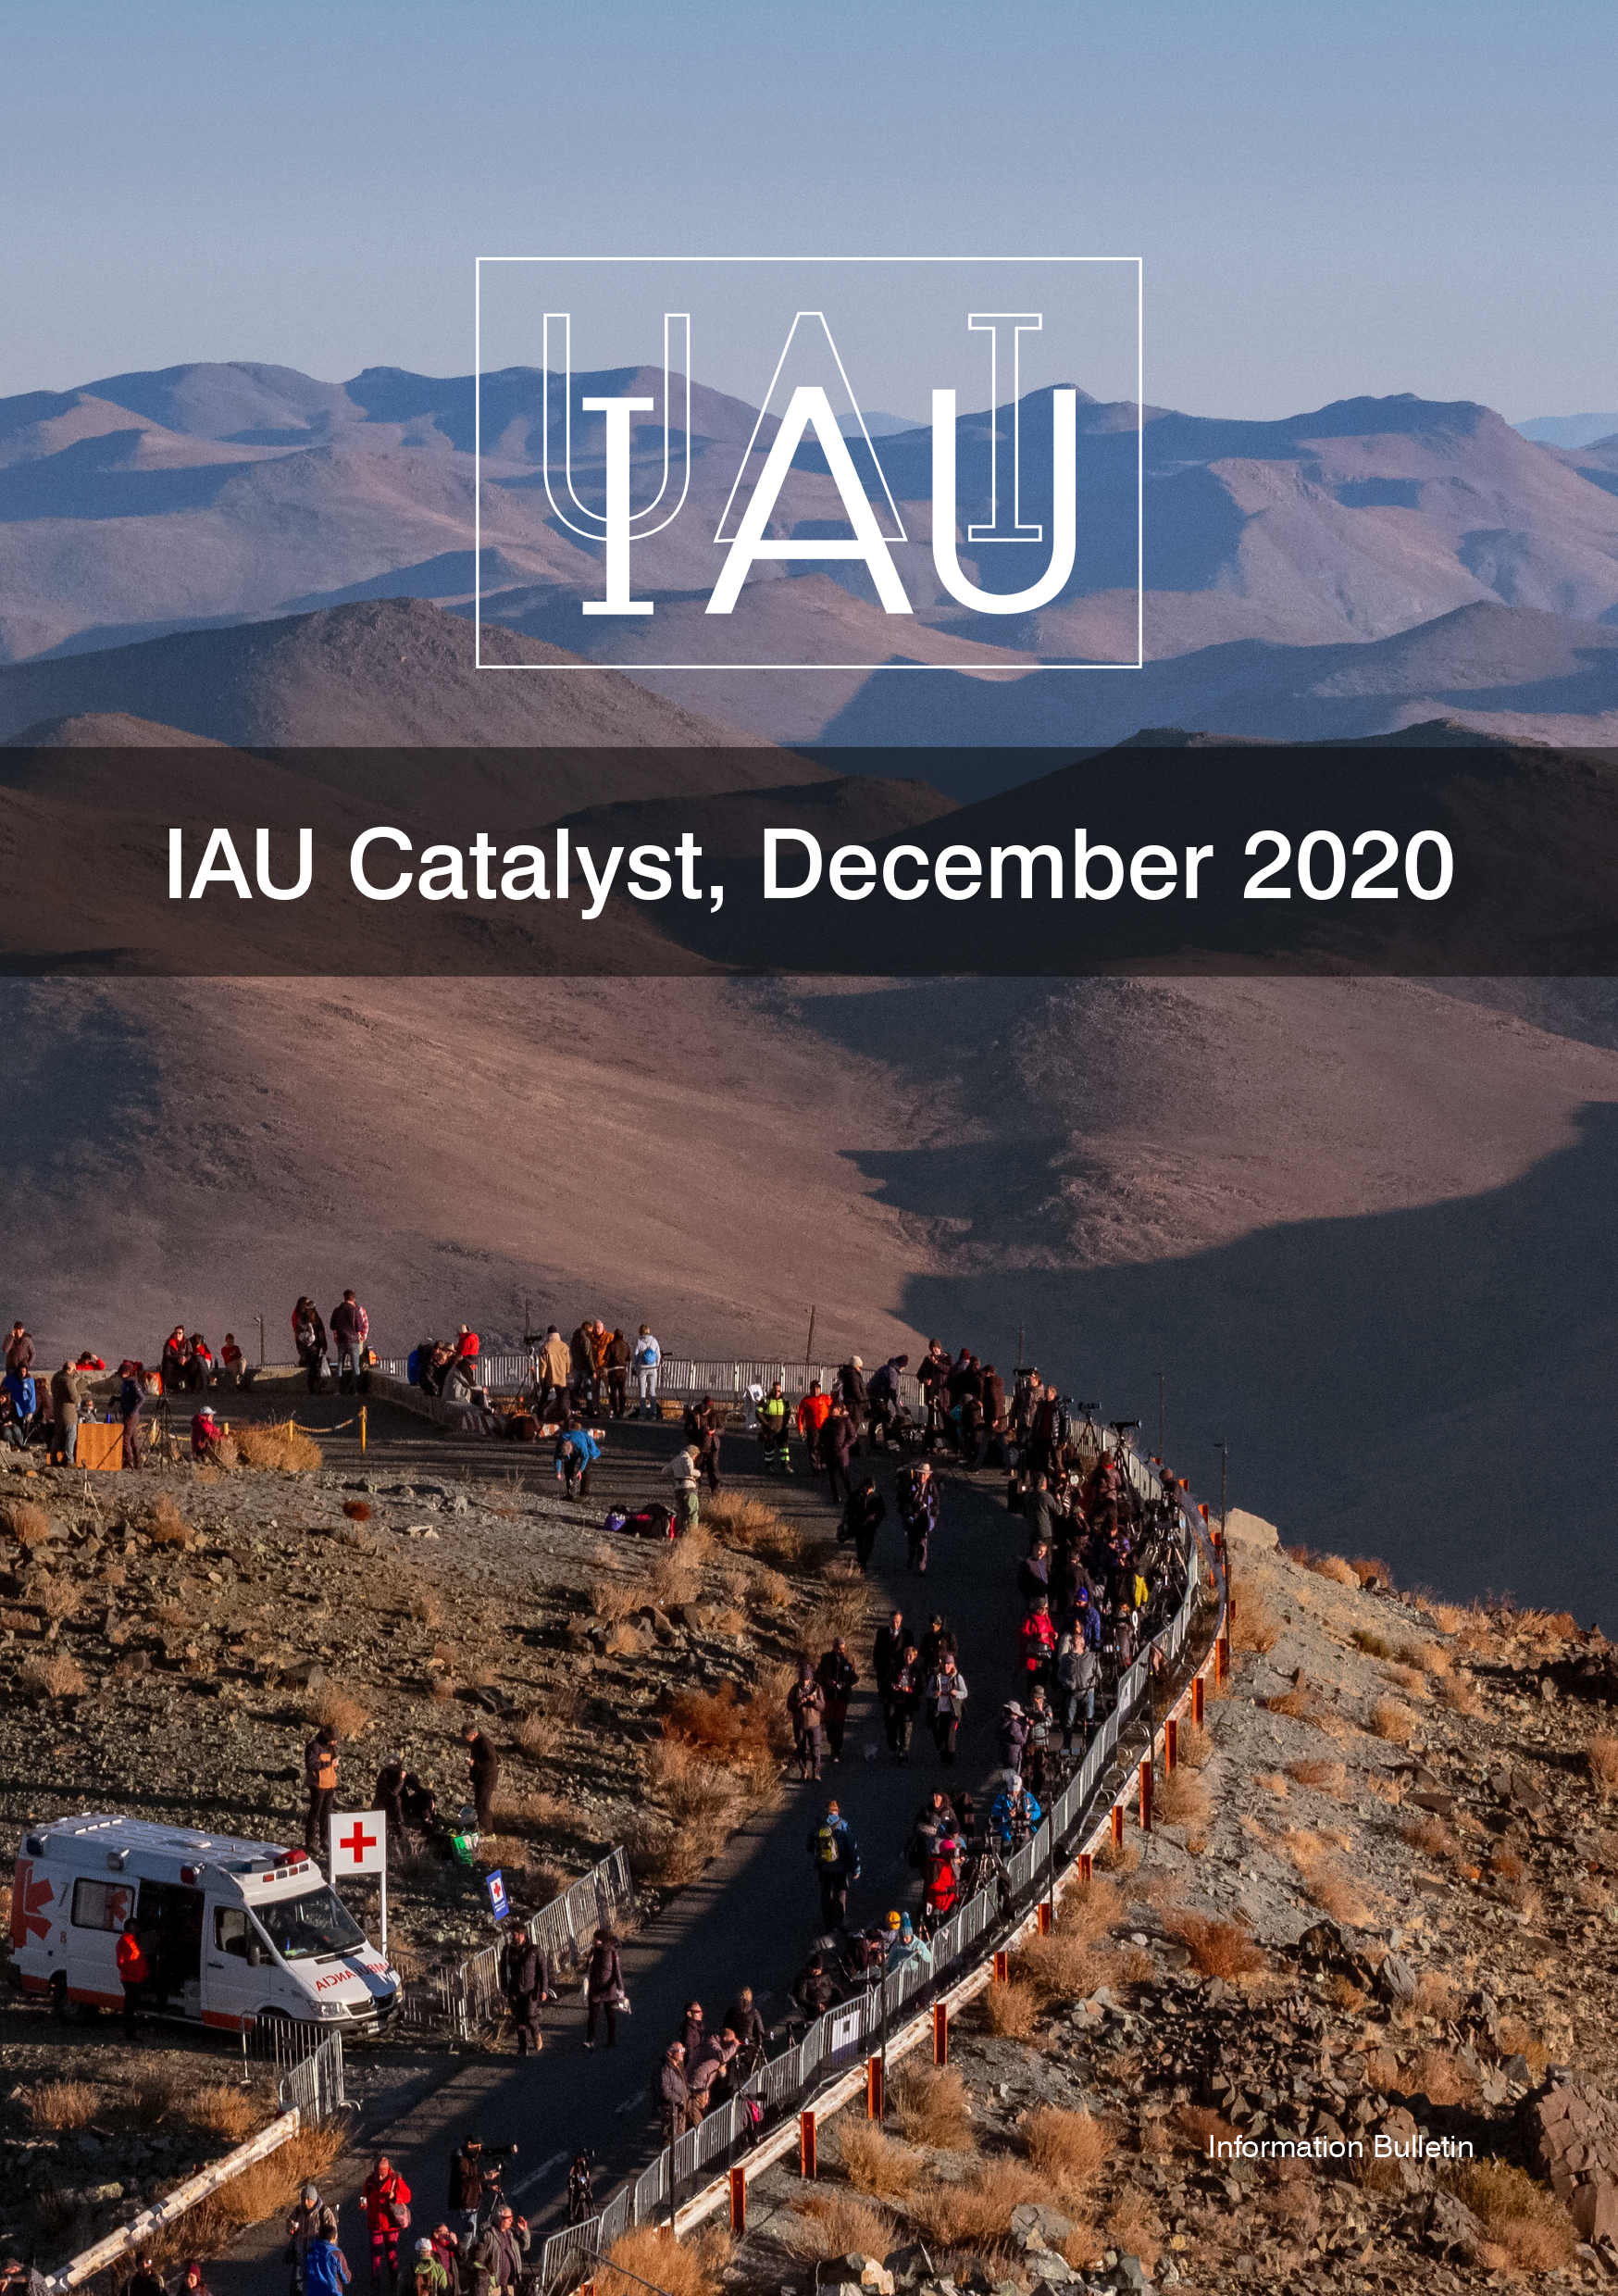

Cover of the IAU Catalyst, December 2020

Cover of the IAU Catalyst 4, December 2020.

Credit: IAU